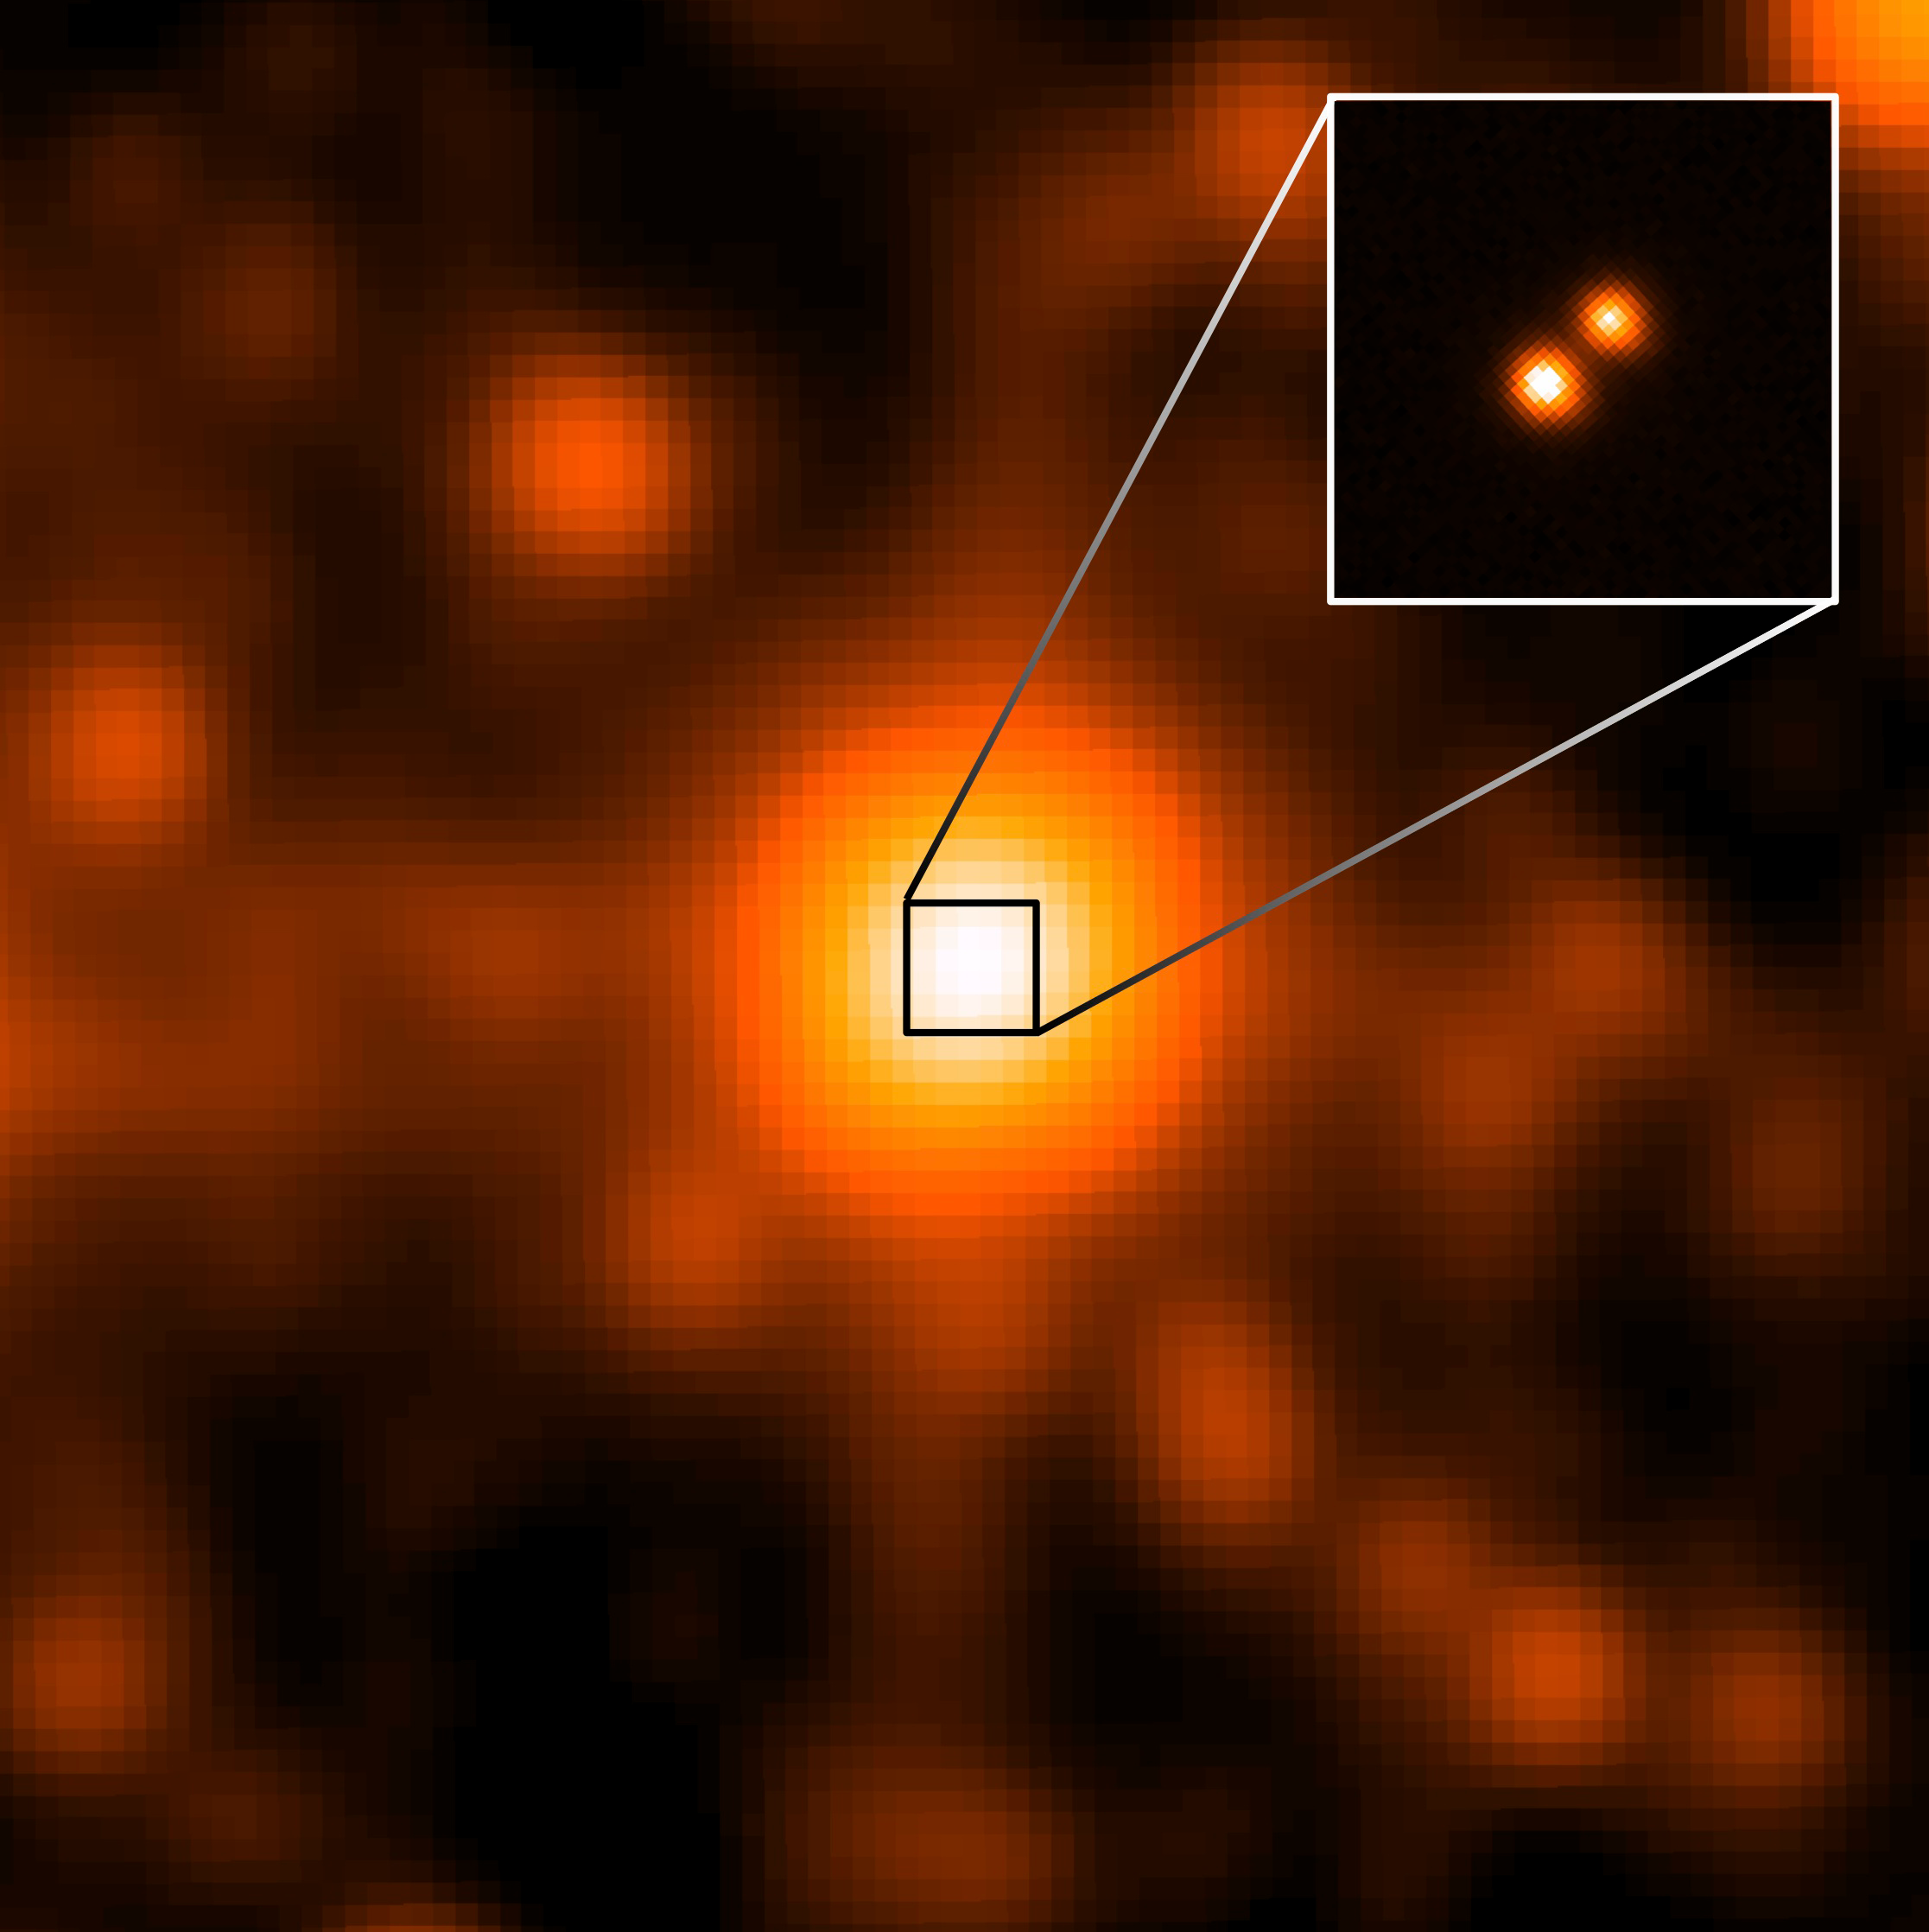

Gemini Confirms The Closest Star System Found In A Century

WISE J104915.57−531906.1 is at the center of the larger image, which was taken by the WISE satellite. It appeared to be a single object, but a sharper image from Gemini Observatory revealed that it was binary star system.

Credit: NASA/JPL/Gemini Observatory/AURA/NSF